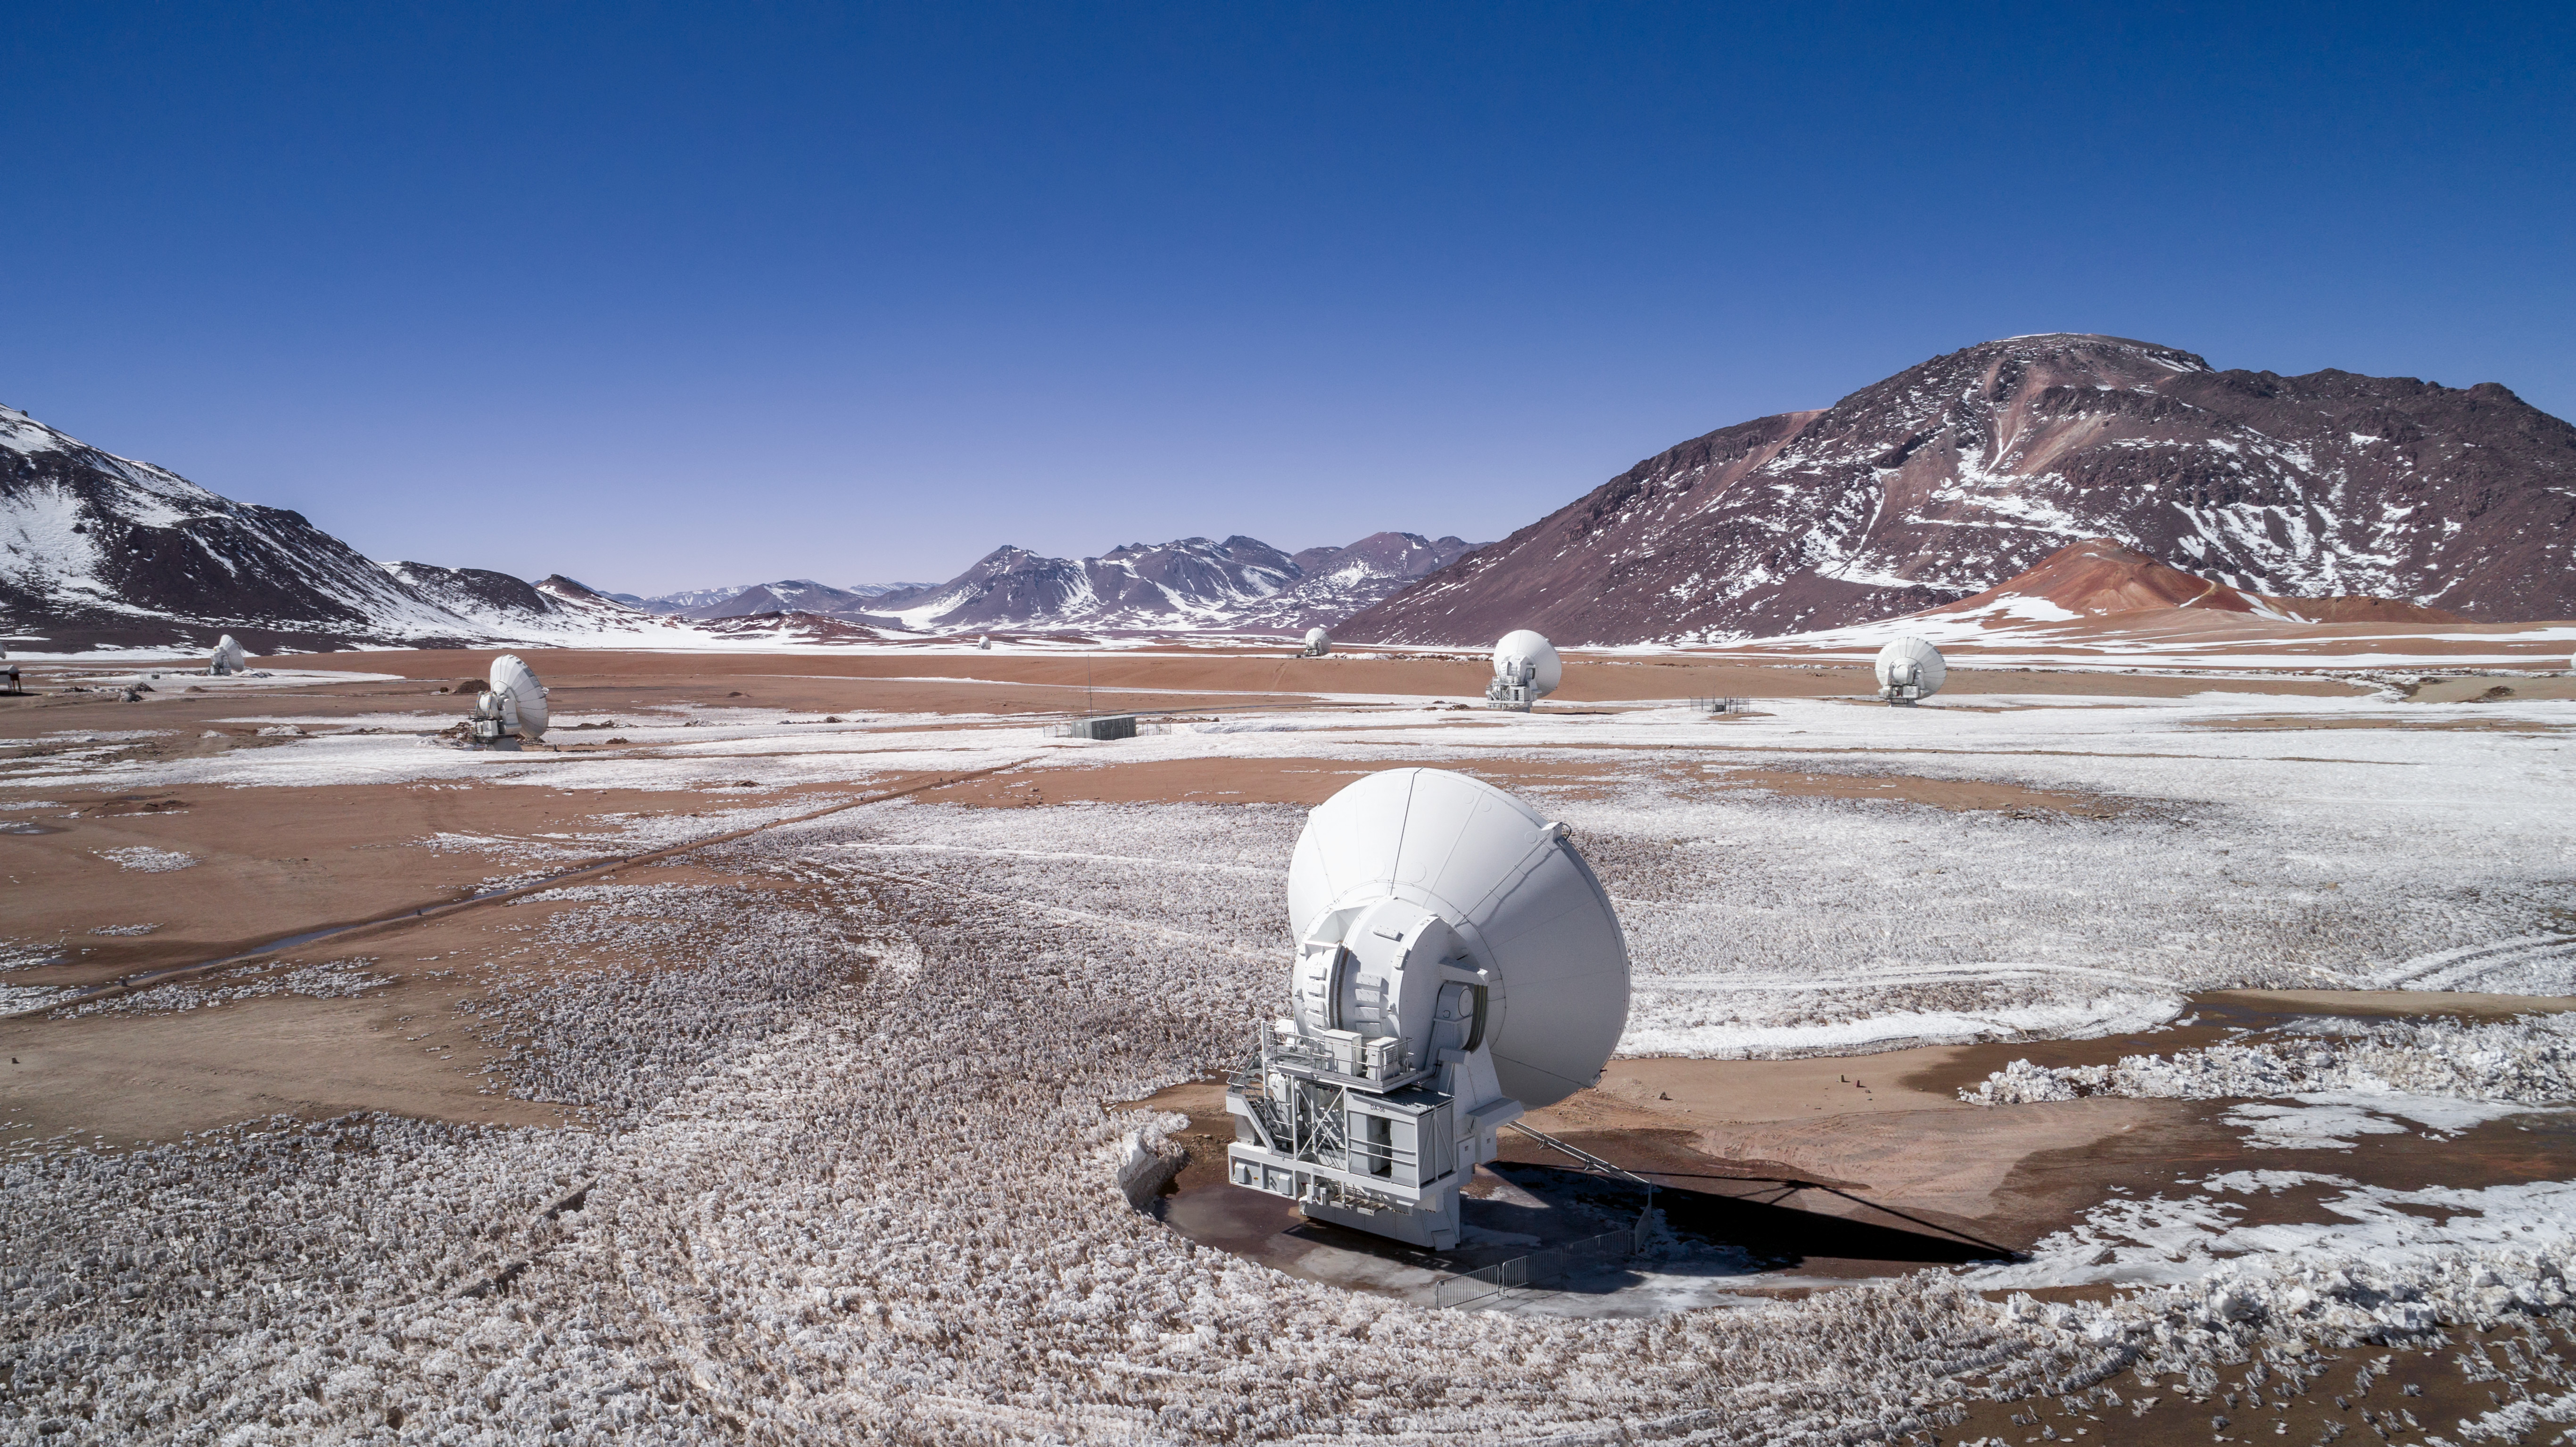

Wonders of Winter; Wonder of the Sky

A few of the antenna of ALMA stand among a winter wonderland in their home of the Chajnantor Plateau. ALMA is not only among wonders of the ground, but also wonders of the sky. It peers into cold, hidden places of the Universe, witnessing everything from the birth of baby stars to the formation of new planets.

Credit: ALMA (ESO/NAOJ/NRAO)